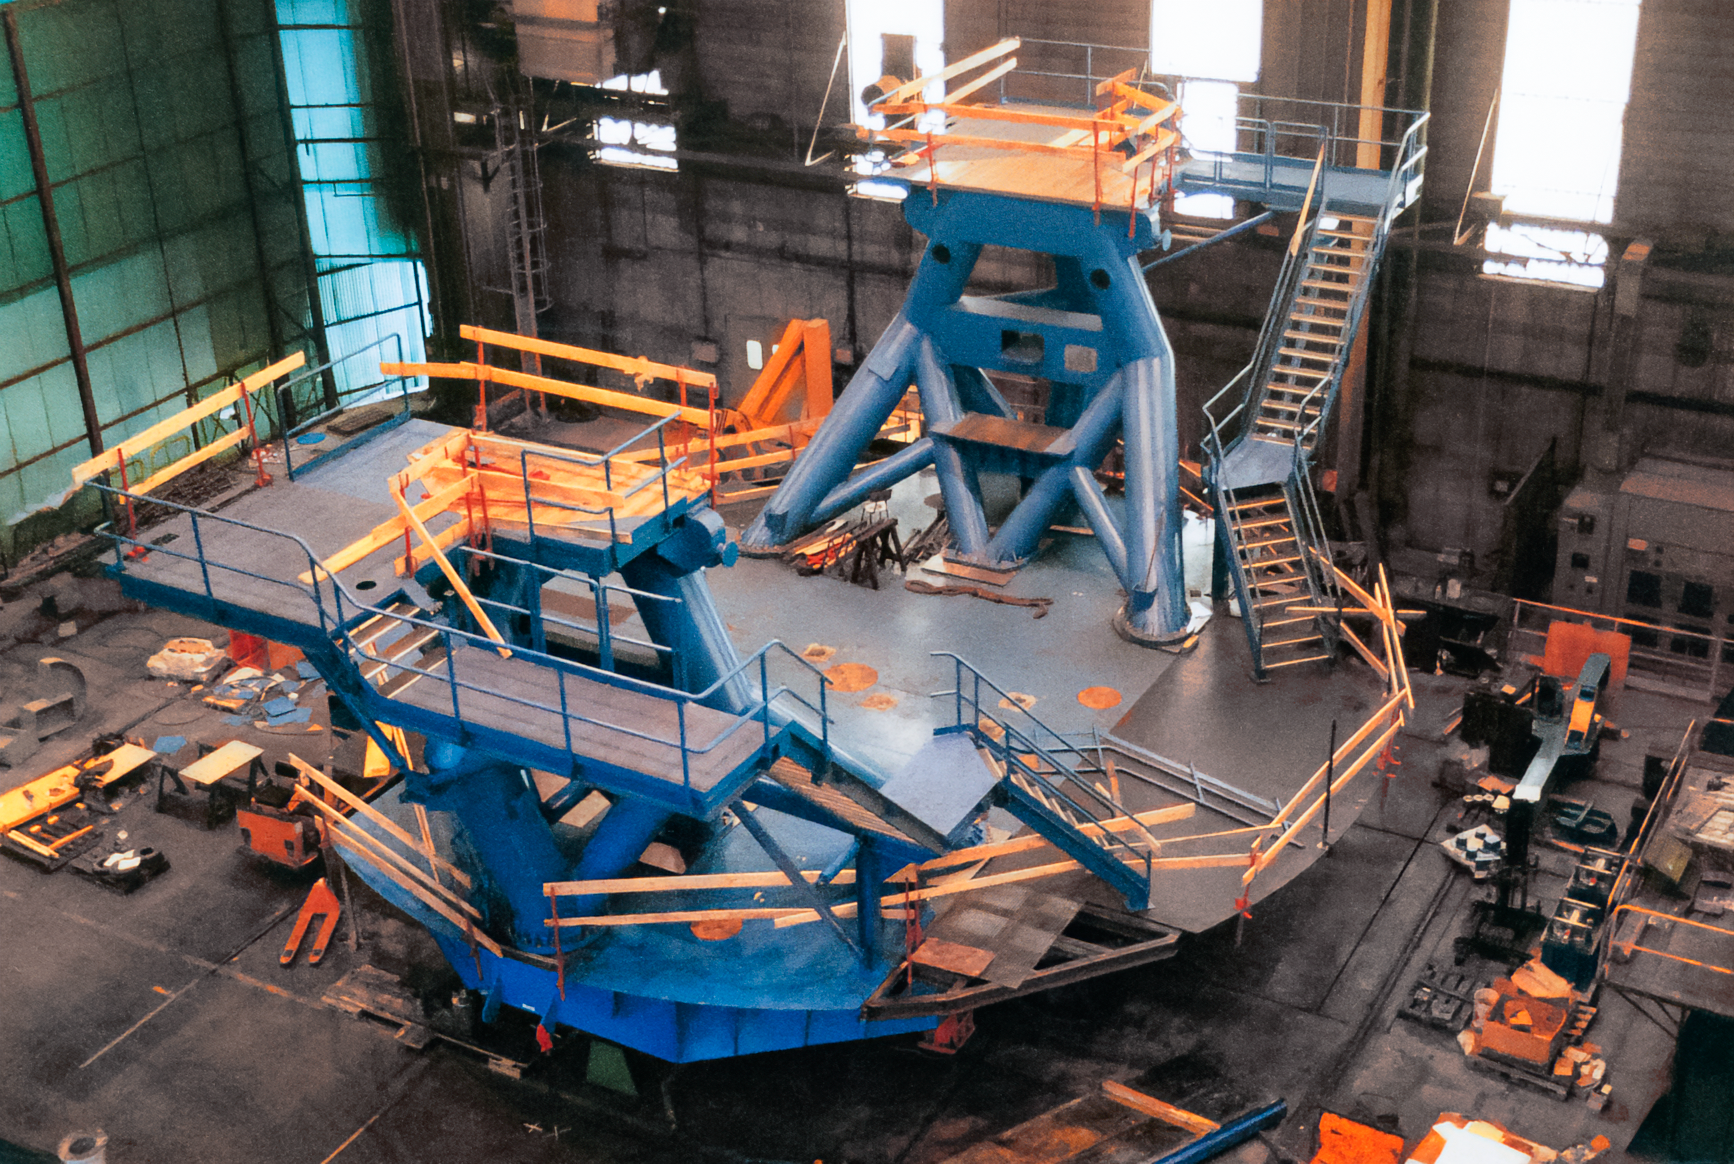

Gemini Preassembly

International Gemini Observatory telescope preassembly at Telas/NFM in 1996.

Credit: International Gemini Observatory/NOIRLab/NSF/AURA